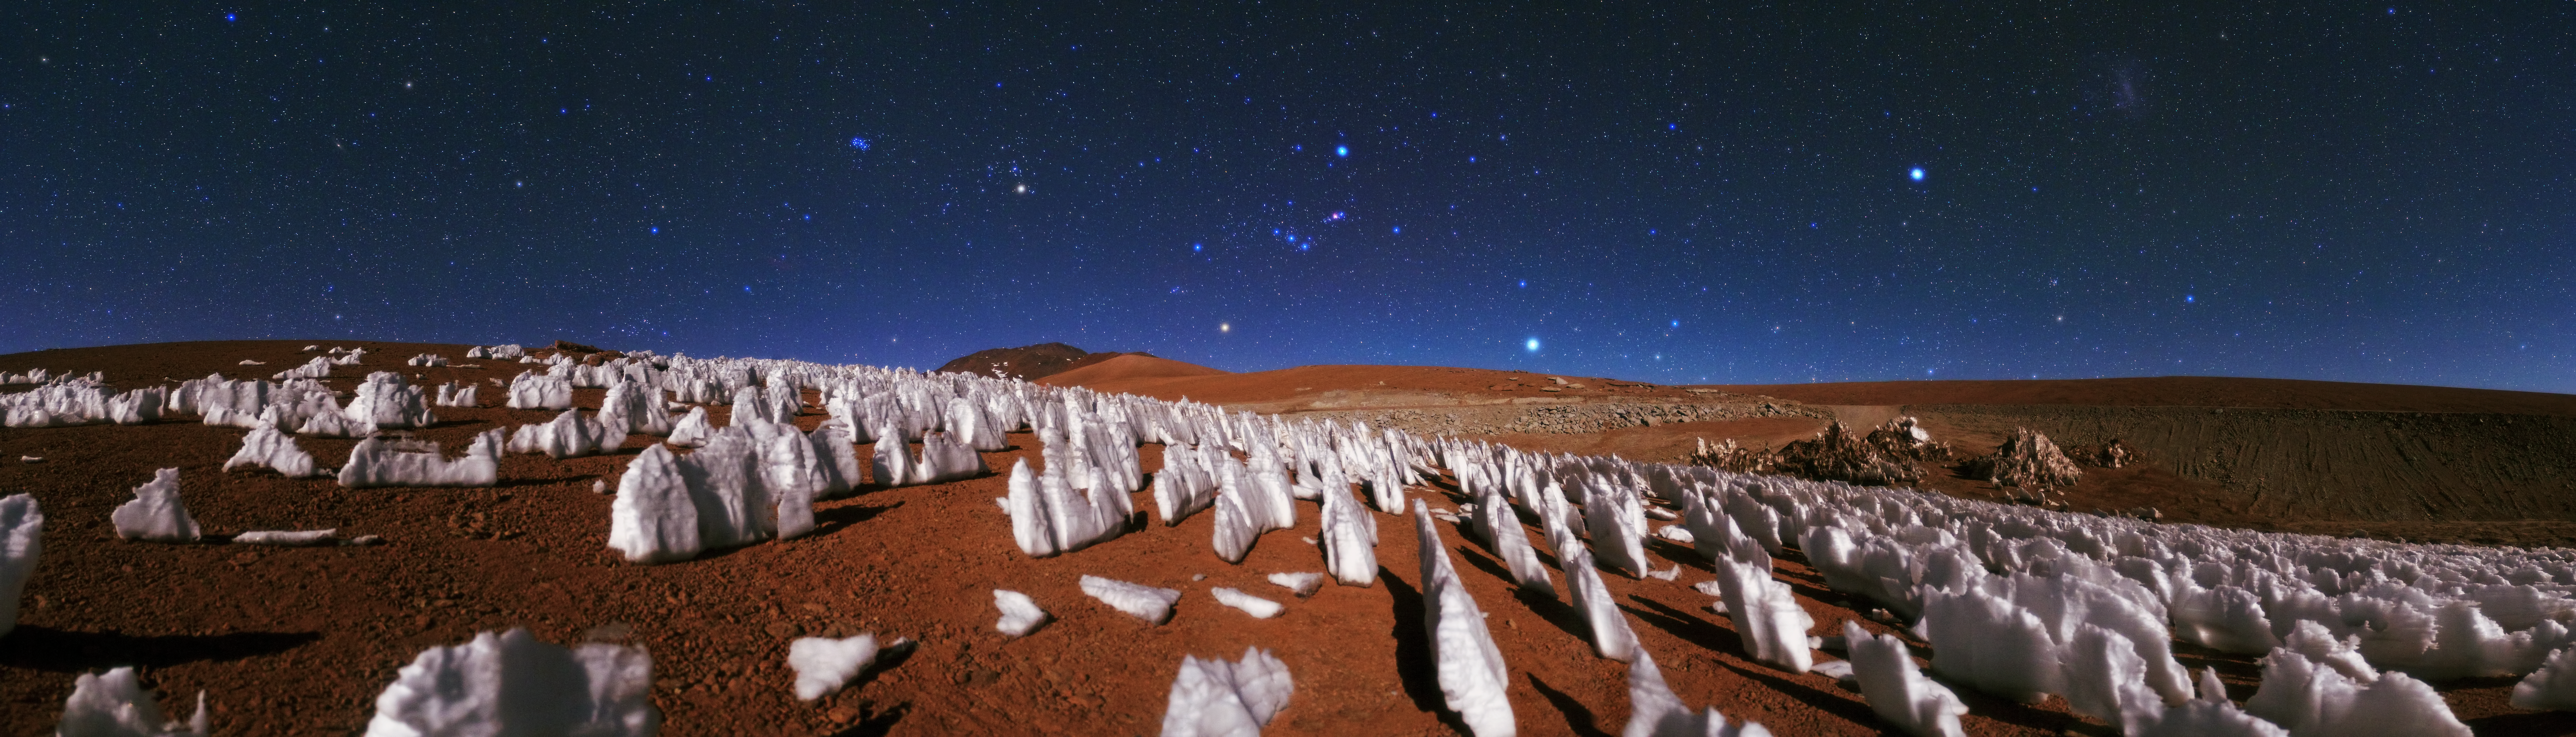

Planetary analogue

The brilliant starry sky, the red sand and the ice structures piercing the foreground of this image combine to give the impression of a desert far from the reach of human footprints. A landscape that could easily be mistaken for the polar regions of our distant neighbour Mars.

The jagged tooth-like formations are not on the Red Planet however, but on the sloping hills of the Atacama Desert.

The formations are called penitentes — structures made of snow and ice that form mostly at high altitudes. The low pressure, moisture and temperature at these altitudes help to create this interesting and rare behaviour in the freezing of ice. The strange structures also have a tendency to orient themselves towards the Sun, which is why they are all perfectly aligned like a carefully tended garden of ice.

As if this beautiful quirk of nature wasn’t enough, above the structures lies an even more magnificent sight.

The large blue star just above the hill is Sirius — the brightest star in the sky. Following the horizon to the left from Sirius, the ancient red supergiant Betelgeuse can be seen, located in the constellation of Orion. The second brightest object after Sirius is Canopus and it is seen here as a brilliant blue point at the right hand side of the frame.

This strange and alien-looking image was taken by ESO Photo Ambassador Babak A. Tafreshi.

Credit: ESO/B. Tafreshi (twanight.org)